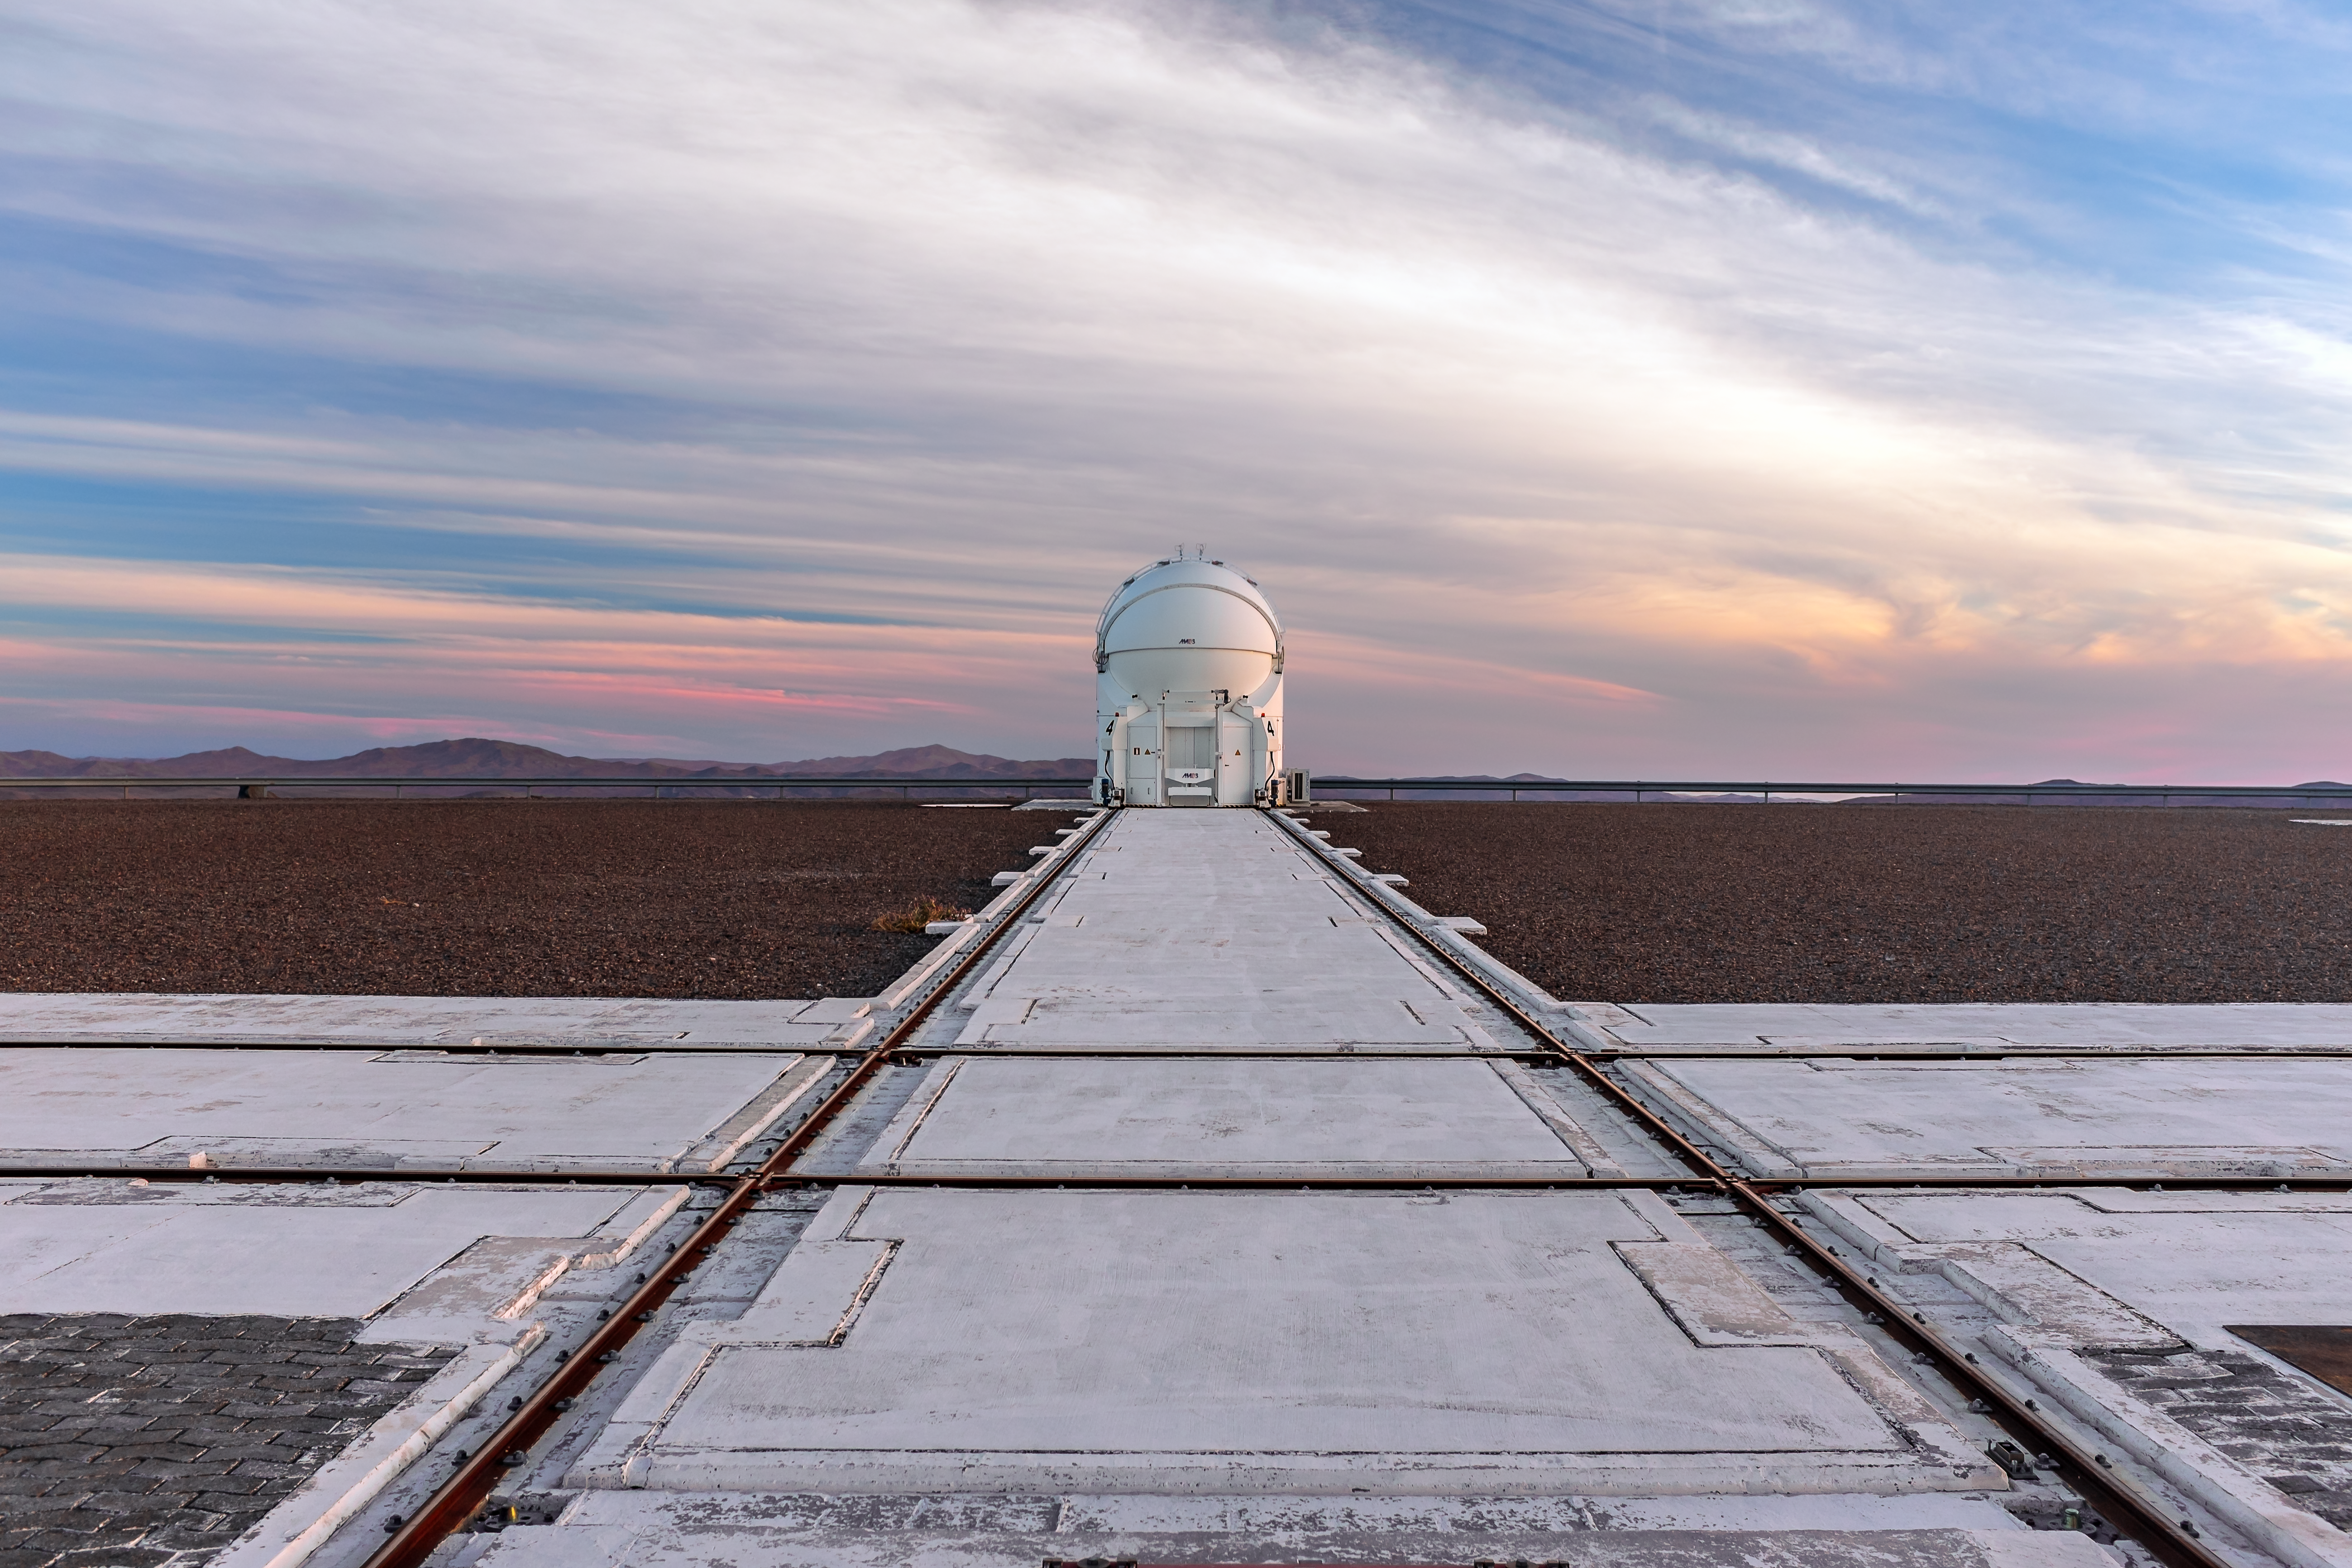

End of the line

One of the VLT's Auxiliary Telescopes stands at the end of the set of rails used to move it about the VLT platform. Appearing to admire the view of the Atacama, the telescope seems unlikely to experience favourable viewing conditions come night, given the the unusual amount of cloud in the desert sky.

Credit: M. Roselund/ESO